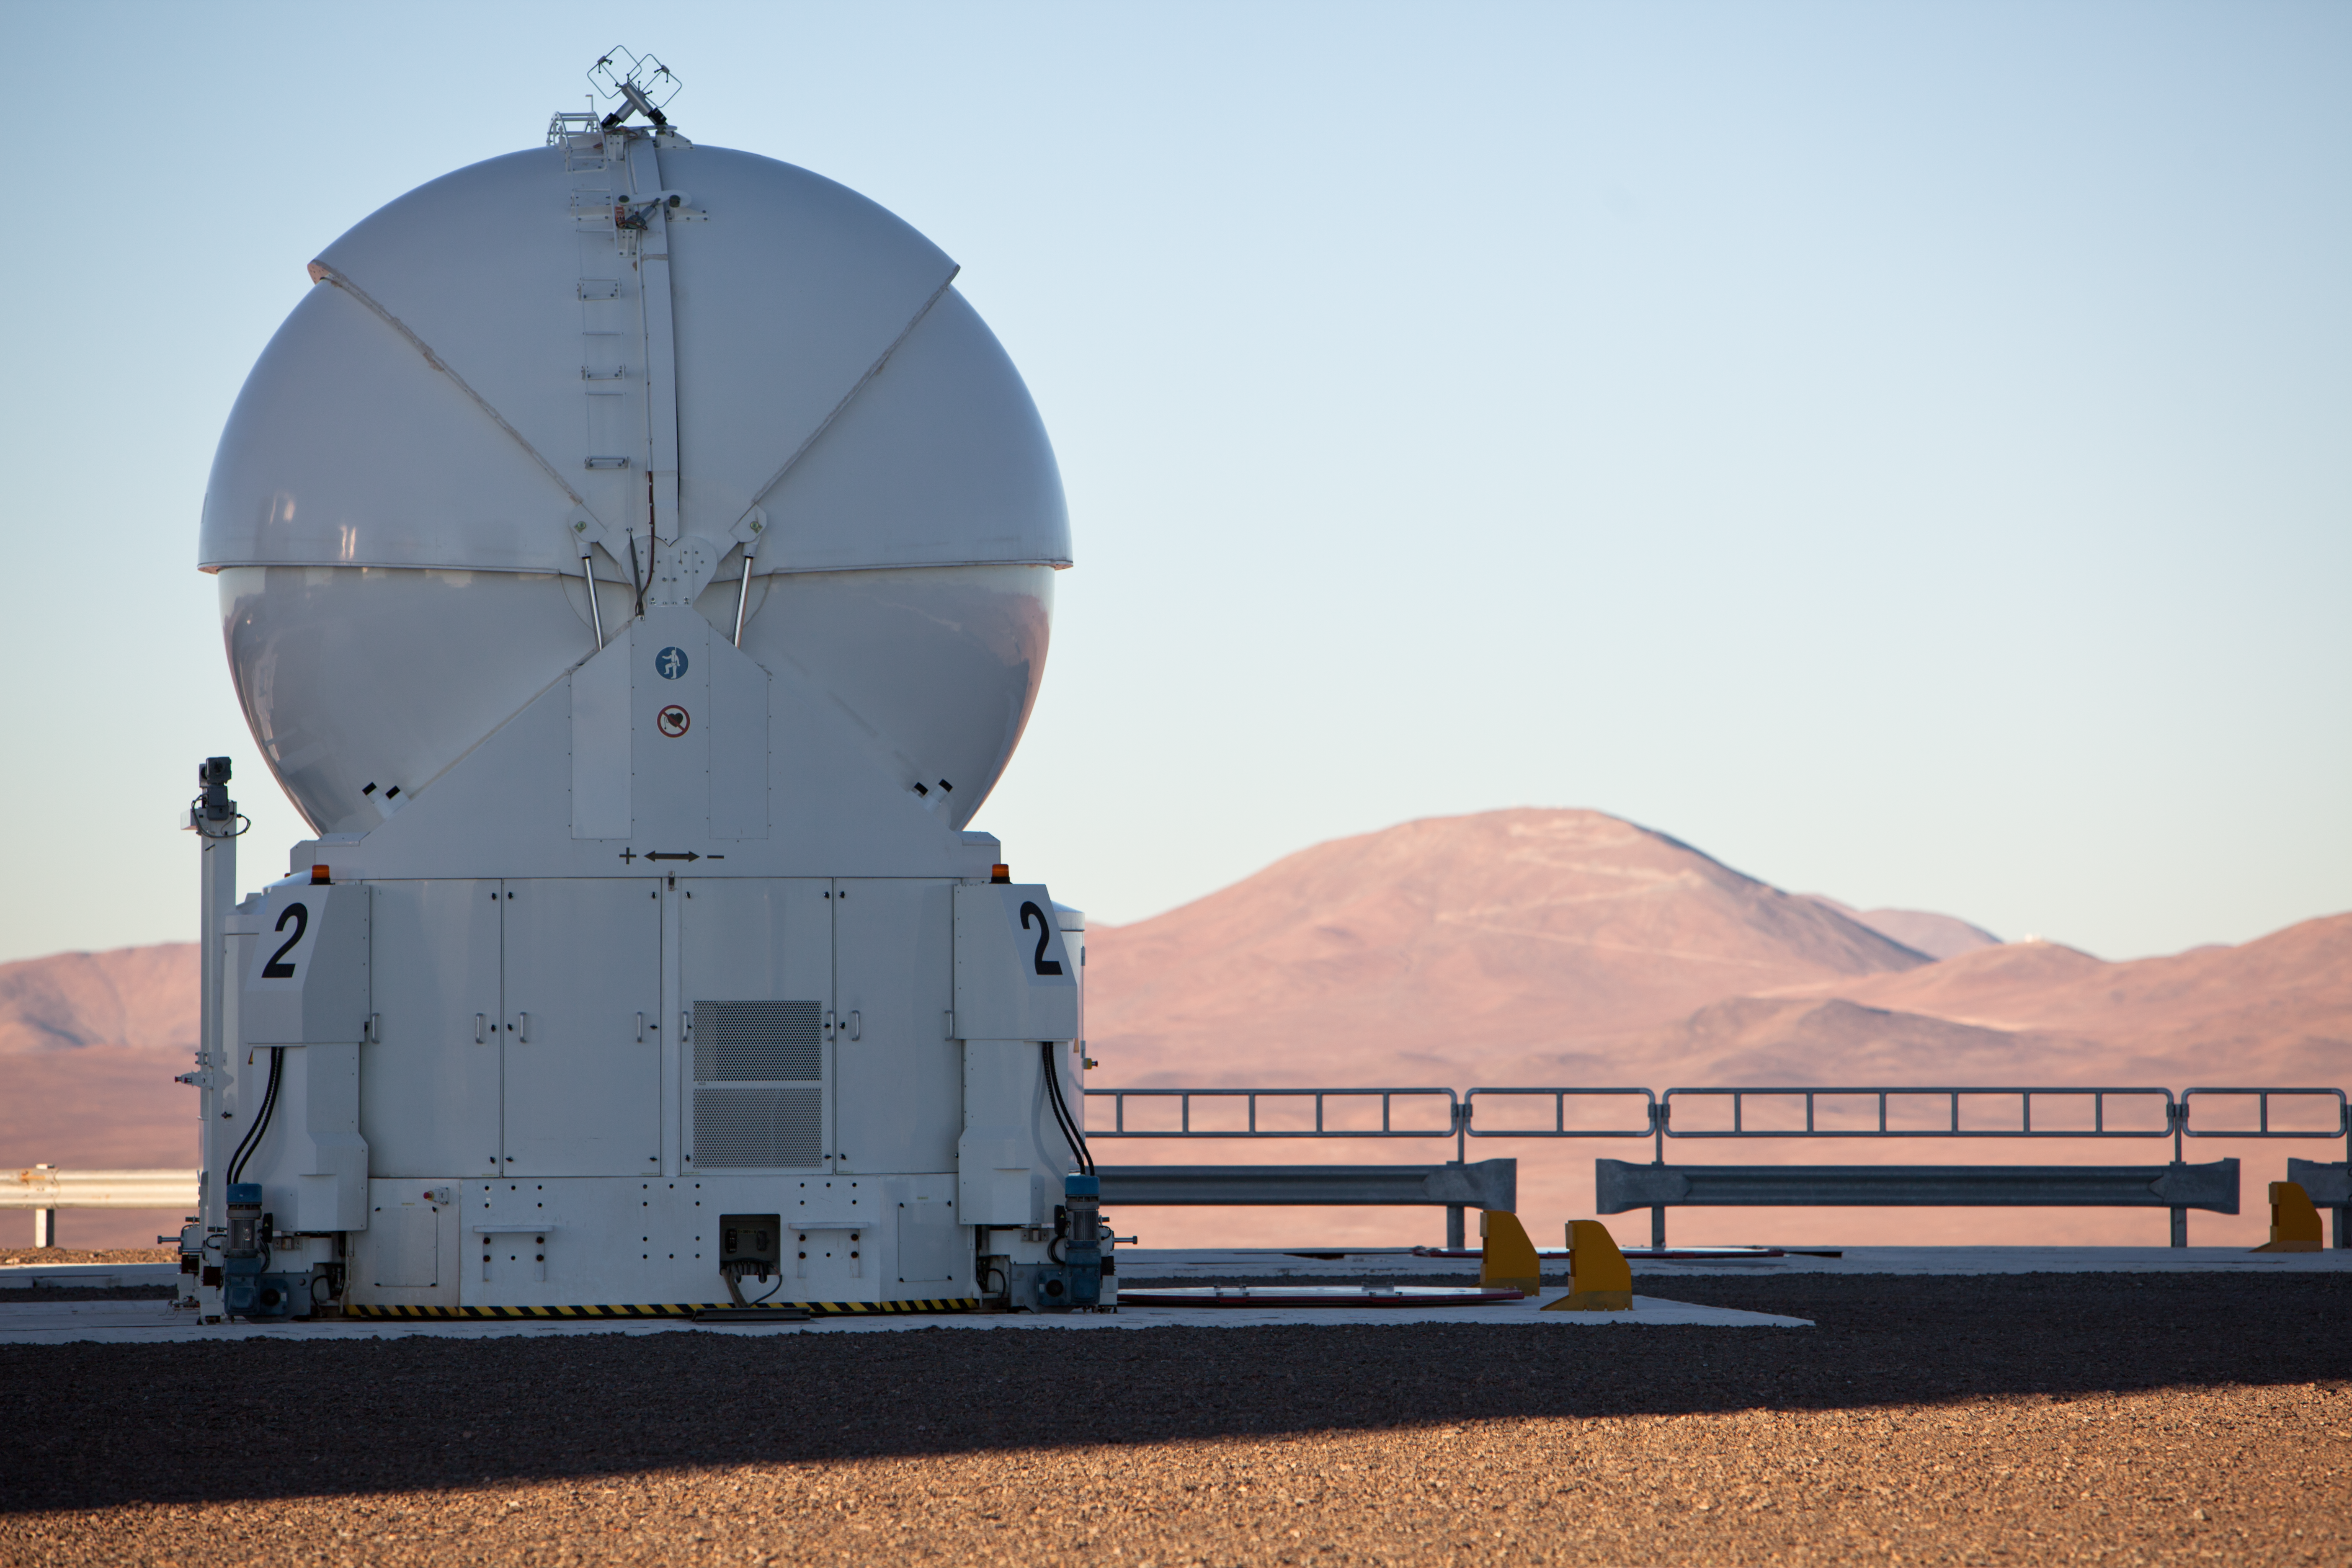

Looking to the future

The VLT´s Auxiliary Telescope 2 (AT2) during late afternoon, when shadows stretch over the Mars-like landscape around ESO´s Paranal Observatory and the desert colours turn warmer. Composed of four 8.2-metre Unit Telescope (UTs) plus four 1.8-metre Auxiliary Telescopes (ATs) and located some 120 km south of Antofagasta in northern Chile, the ESO´s Very Large Telescope (VLT) is the world´s most advanced optical ground based astronomical facility. Only about 20 km away from Paranal and clearly visible in the background at the centre of the picture is the 3046 metres high Cerro Armazones, the selected site of the 40-metre-class Extremely Large Telescope (ELT), the world´s biggest eye on the sky.

Credit: ESO